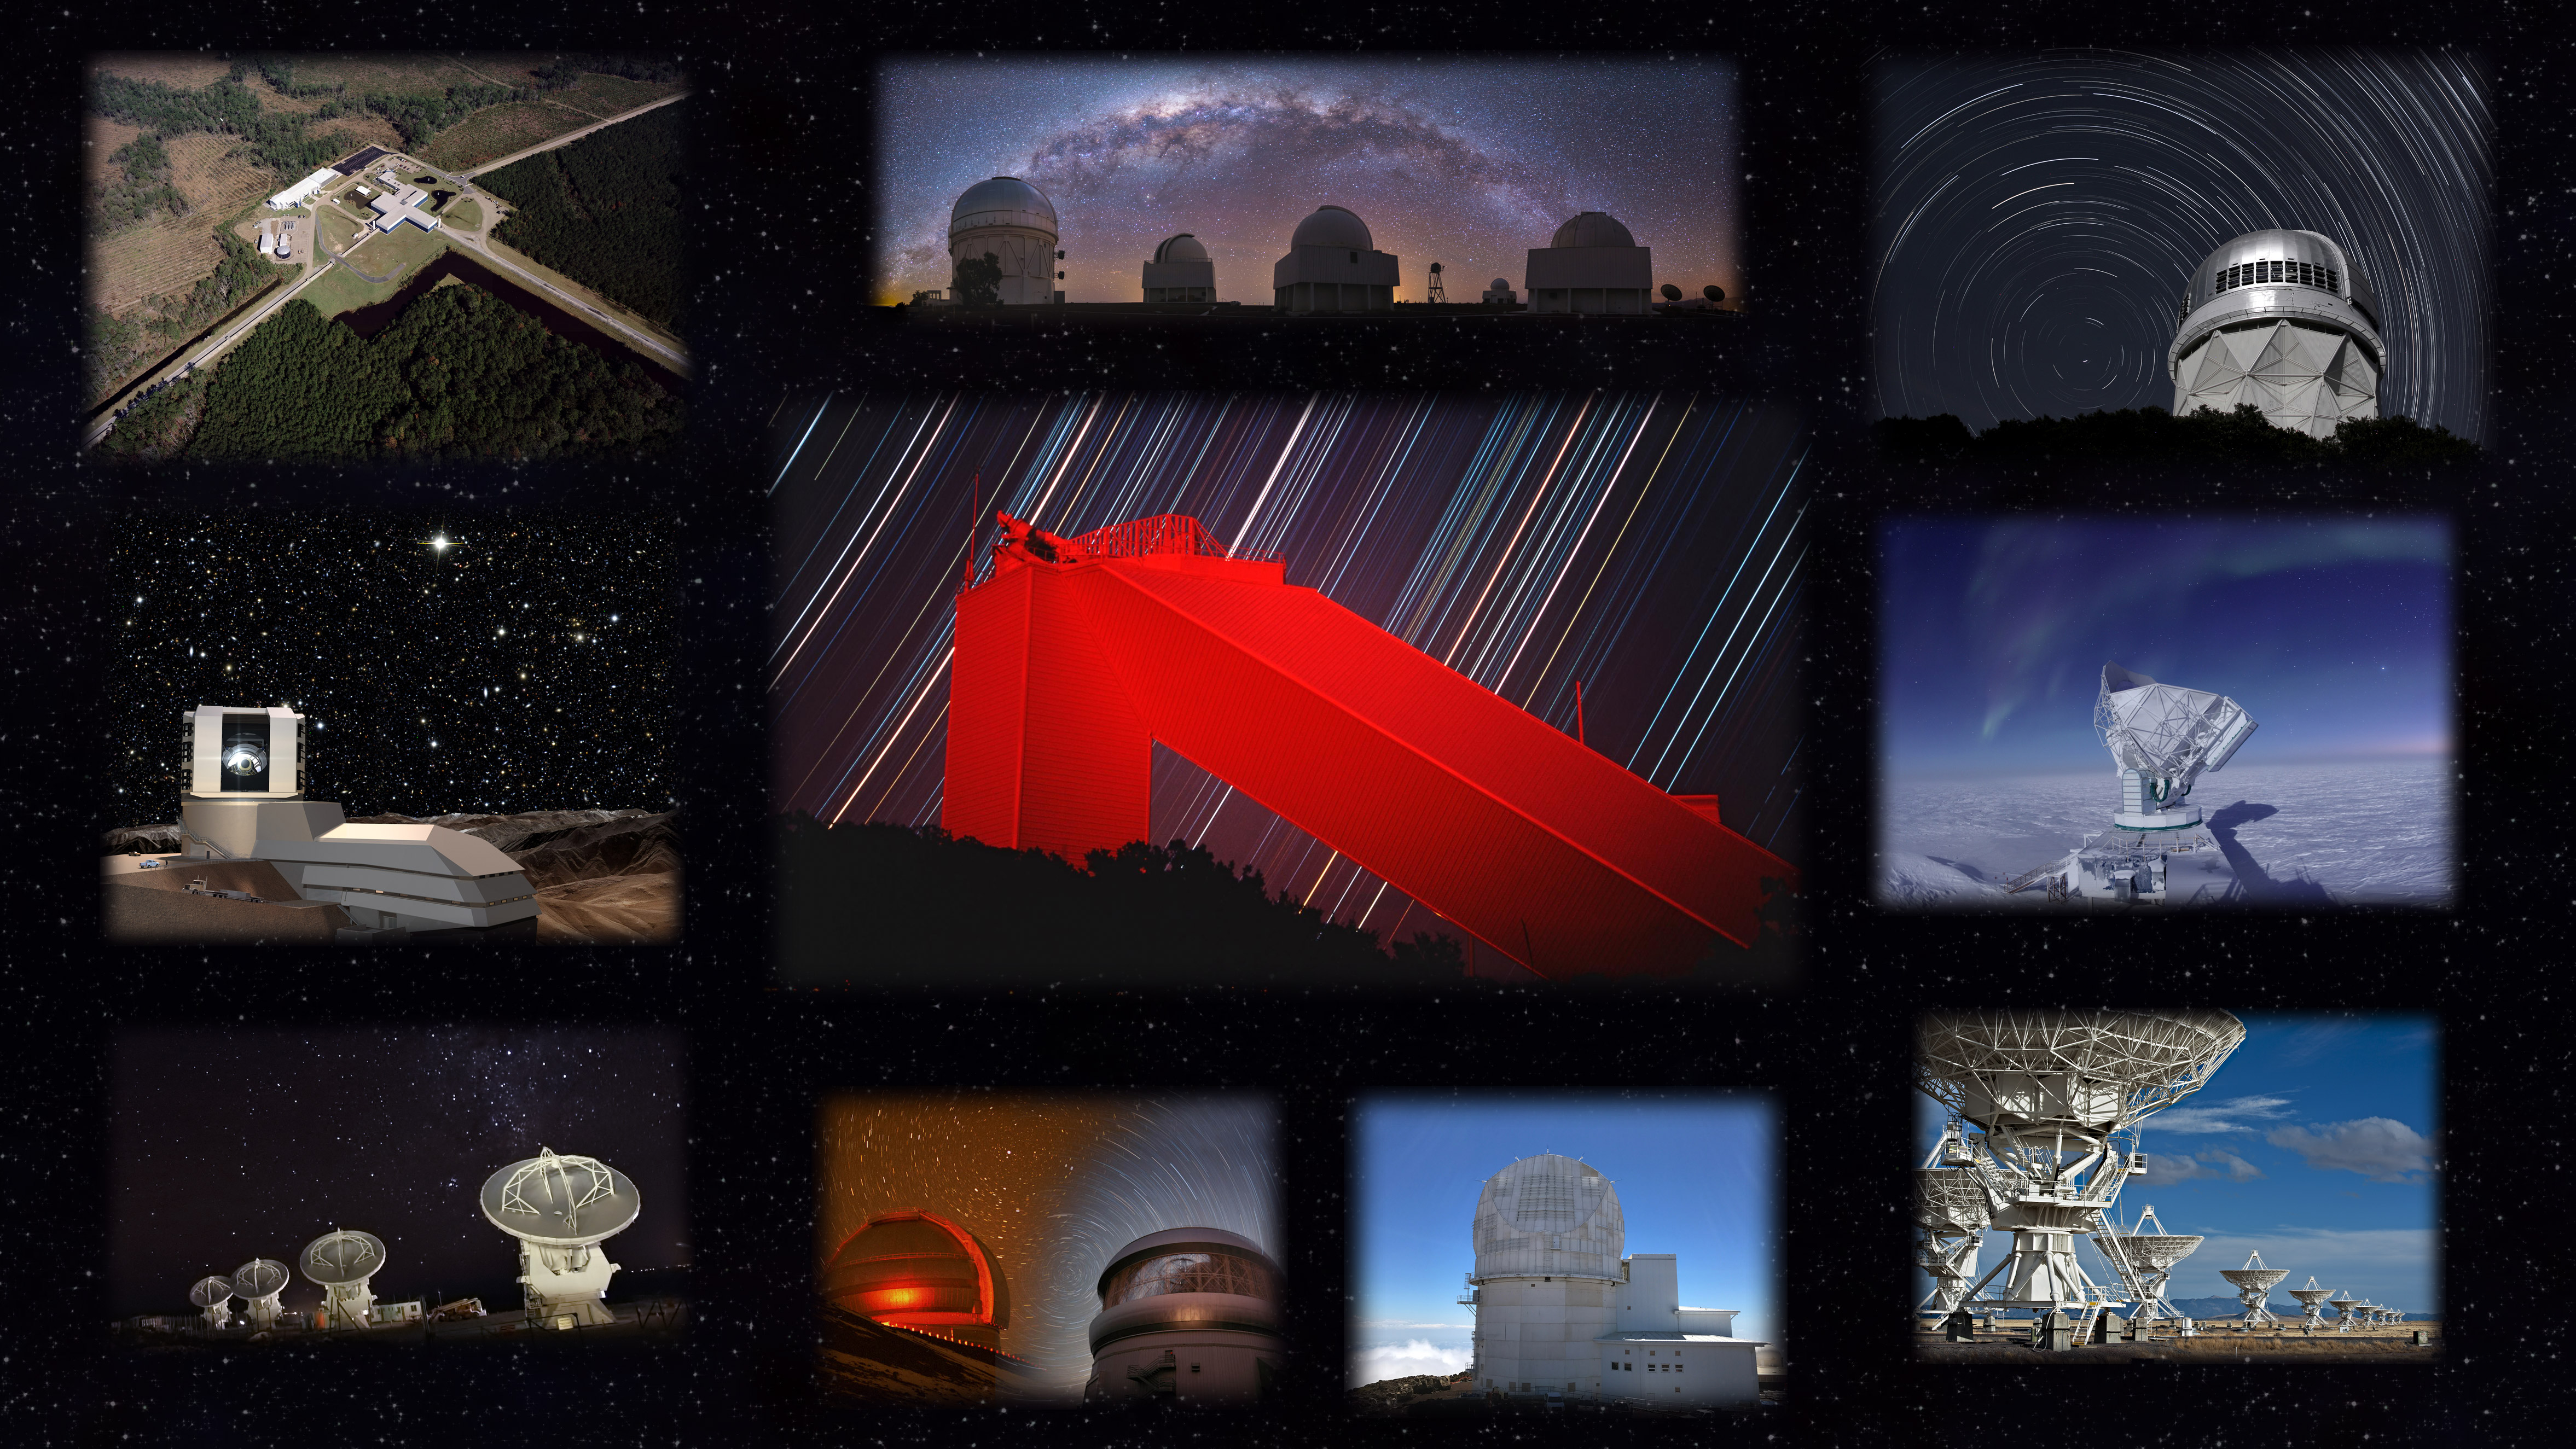

McMath-Pierce and NSF’s astronomy facilities

The new astronomy outreach center, located within the McMath-Pierce Solar Telescope facility (center), will feature results from NSF's astronomy facilities around the globe, including from top left: the Laser Interferometer Gravitational-Wave Observatory, Cerro Tololo Inter-American Observatory, Kitt Peak National Observatory, the South Pole Telescope, Very Large Array, Daniel K. Inouye Solar Telescope, Gemini Observatory, Atacama Large Millimeter Array, and the Large Synoptic Survey Telescope.

Credit: M. Newhouse & NOAO/AURA/NSF.